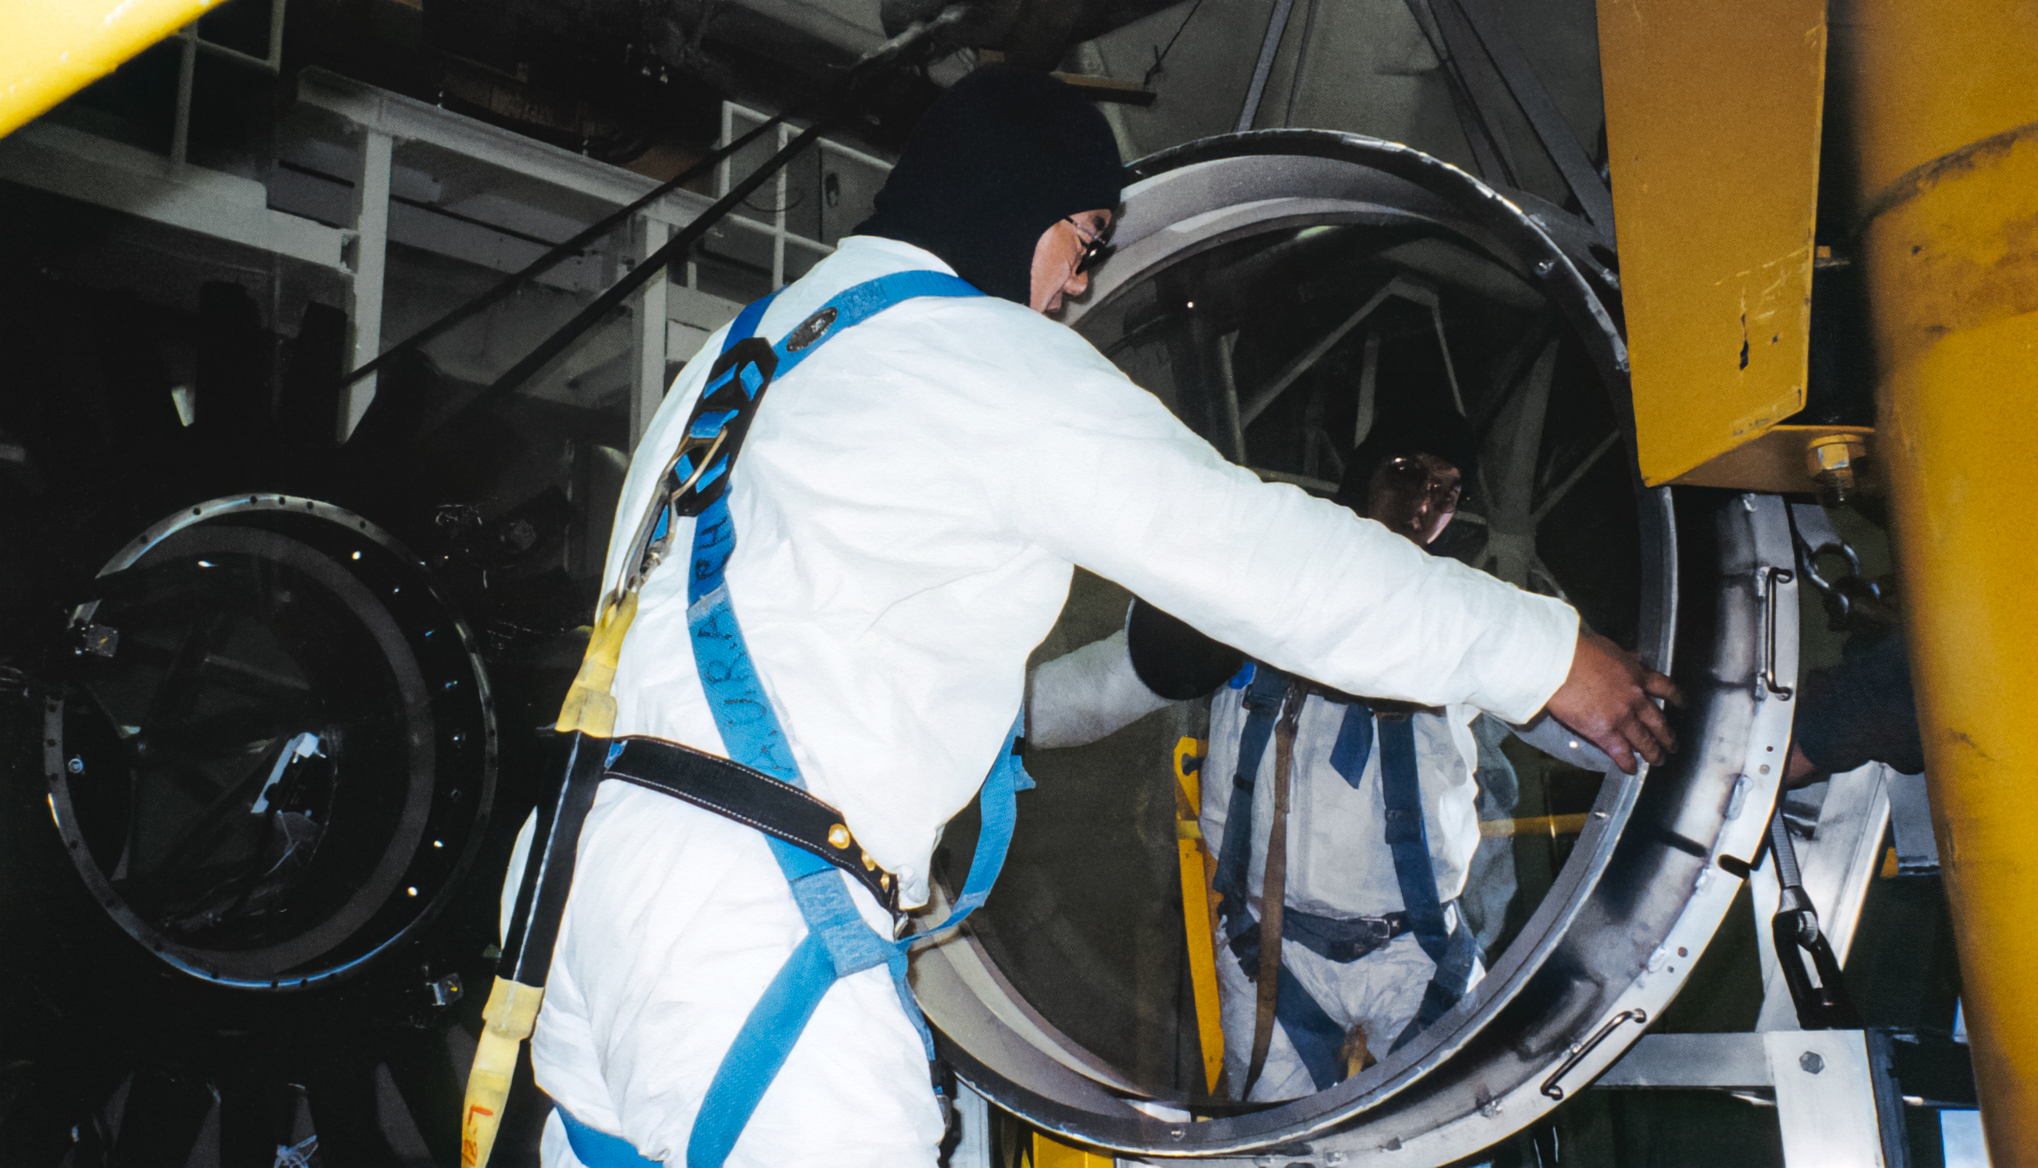

Gemini South Optics

A worker carefully handles part of the optics for the Gemini South telescope.

Credit: International Gemini Observatory/NOIRLab/NSF/AURA